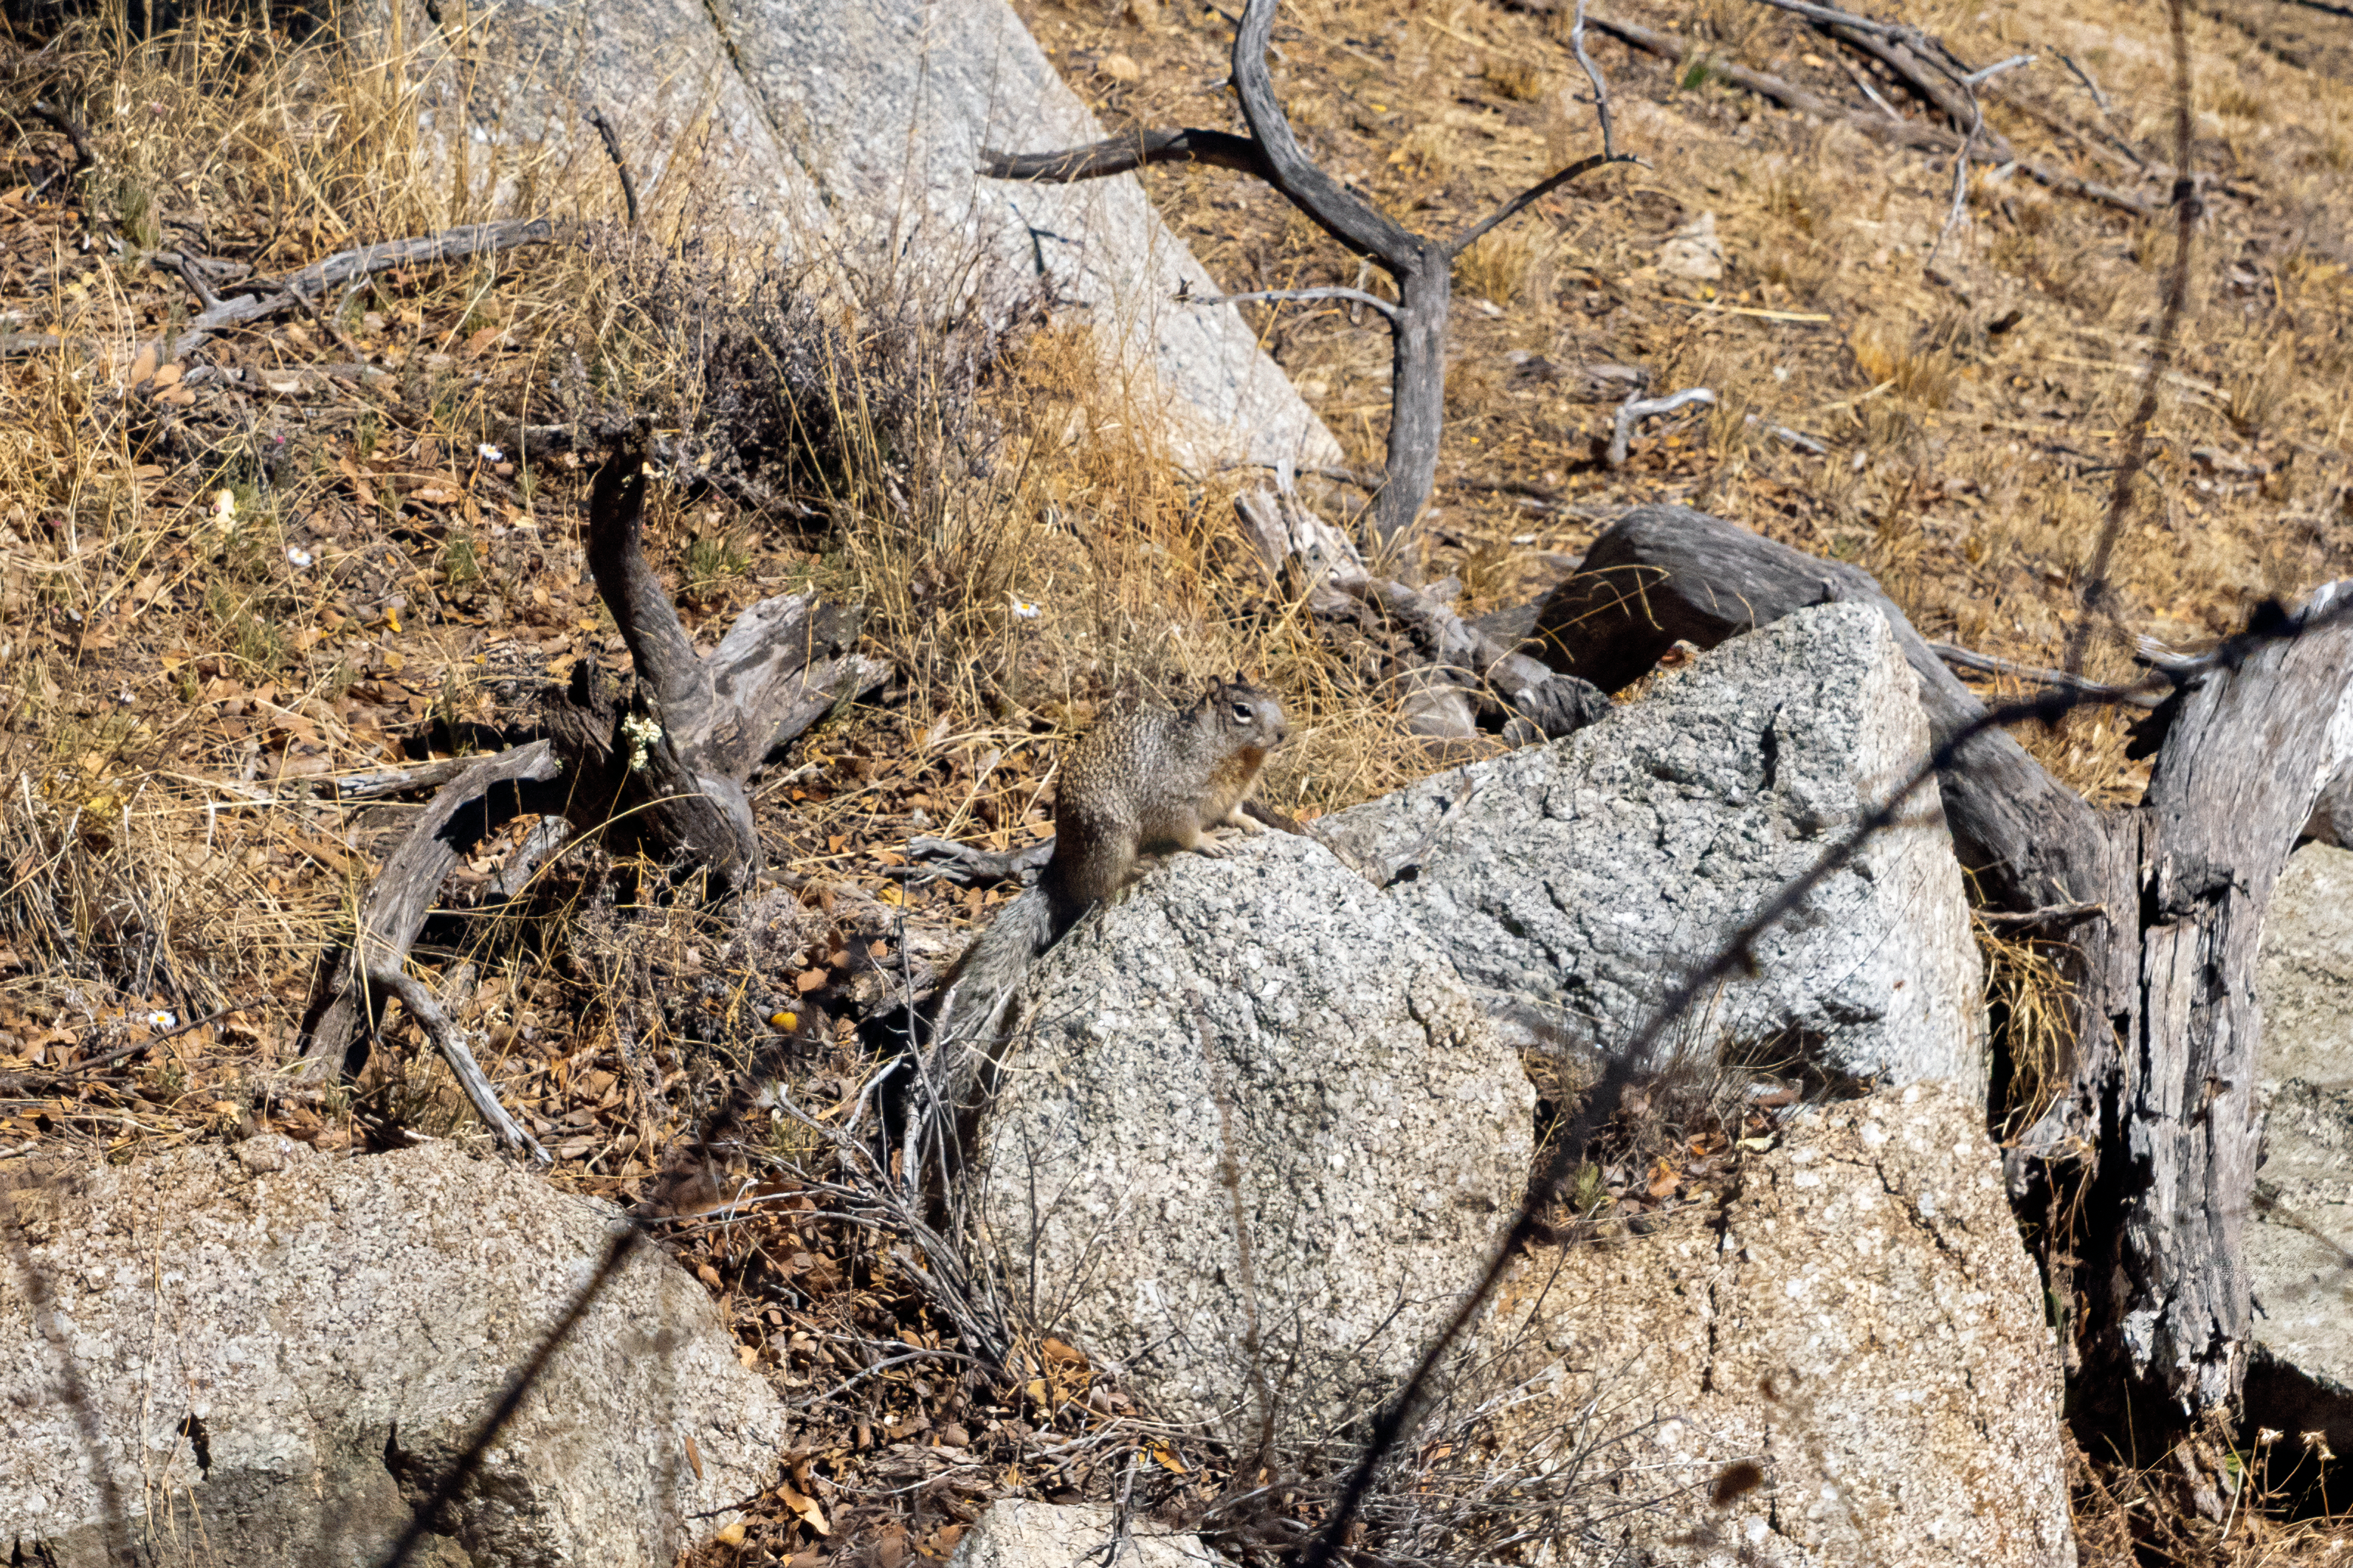

Kitt Peak Squirrel

A squirrel seen at Kitt Peak National Observatory in Arizona.

Credit: KPNO/NOIRLab/NSF/AURA/T. Matsopoulos